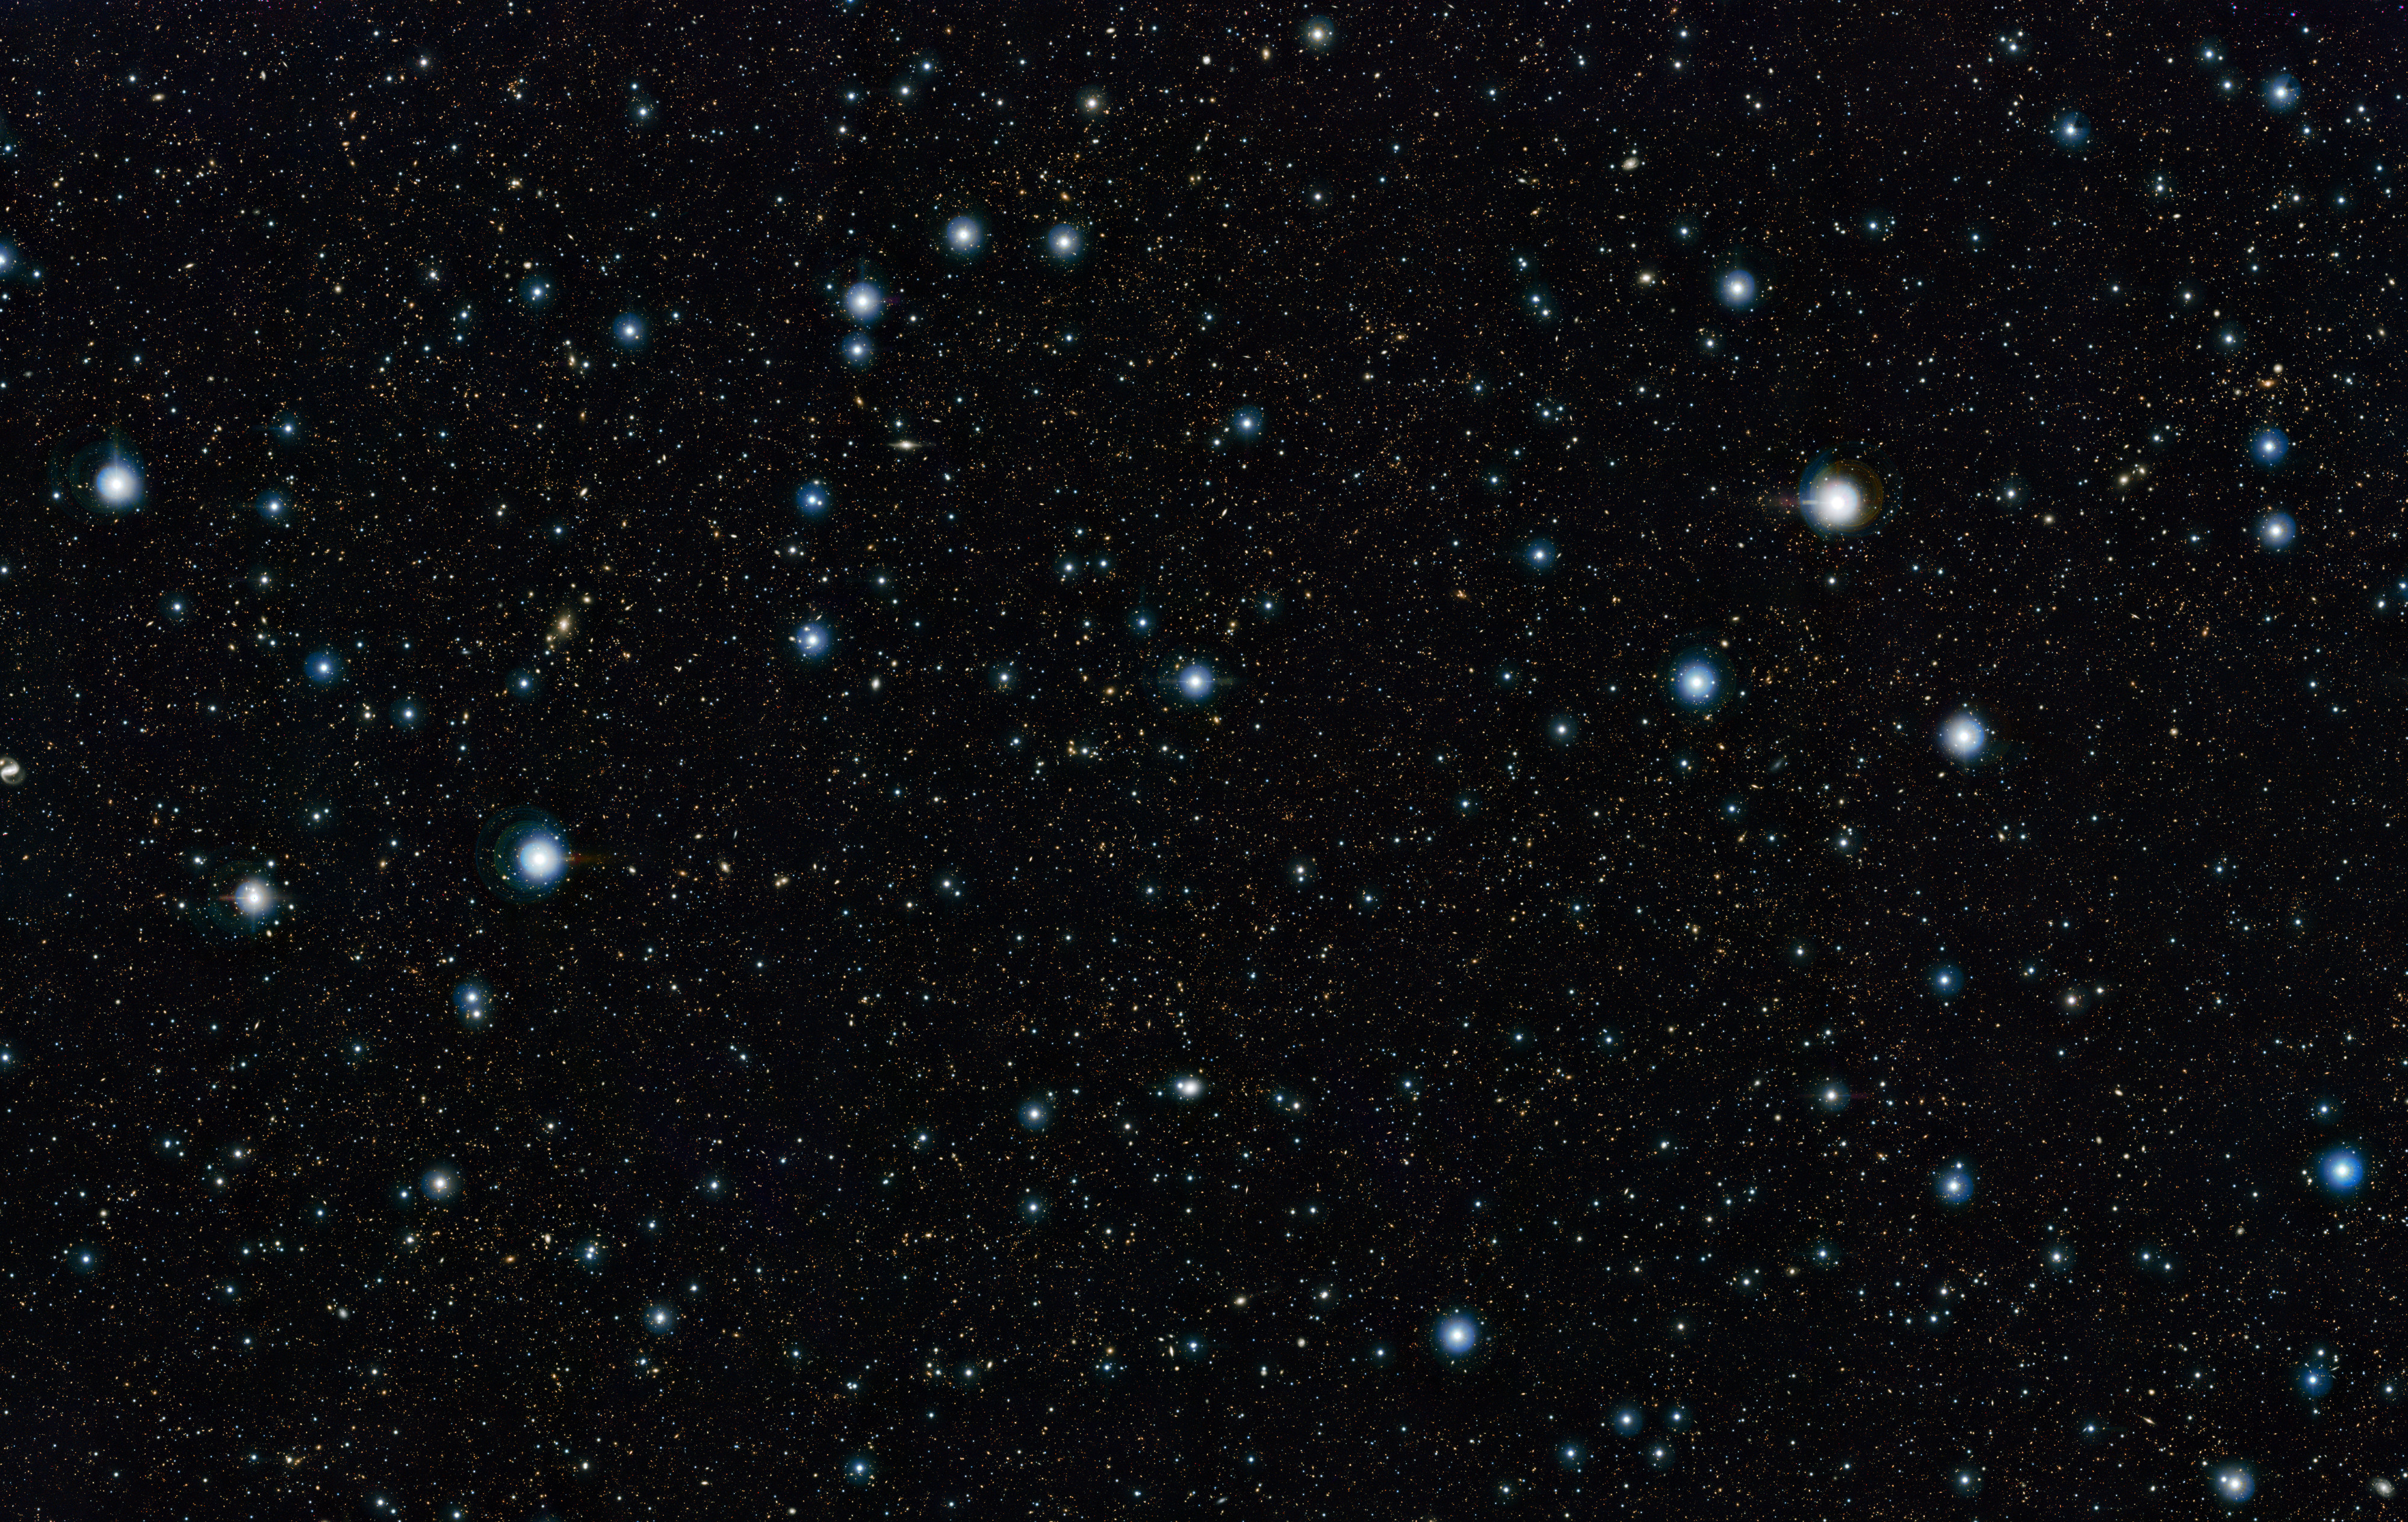

VISTA stares deep into the cosmos

This view shows a section of the widest deep view of the sky ever taken using infrared light, with a total effective exposure time of 55 hours. It was created by combining more than 6000 individual images from the VISTA survey telescope at ESO’s Paranal Observatory in Chile. This picture shows a region of the sky known as the COSMOS field in the constellation of Sextans (The Sextant). More than 200 000 galaxies have been identified in this picture.

Credit: ESO/UltraVISTA team. Acknowledgement: TERAPIX/CNRS/INSU/CASU